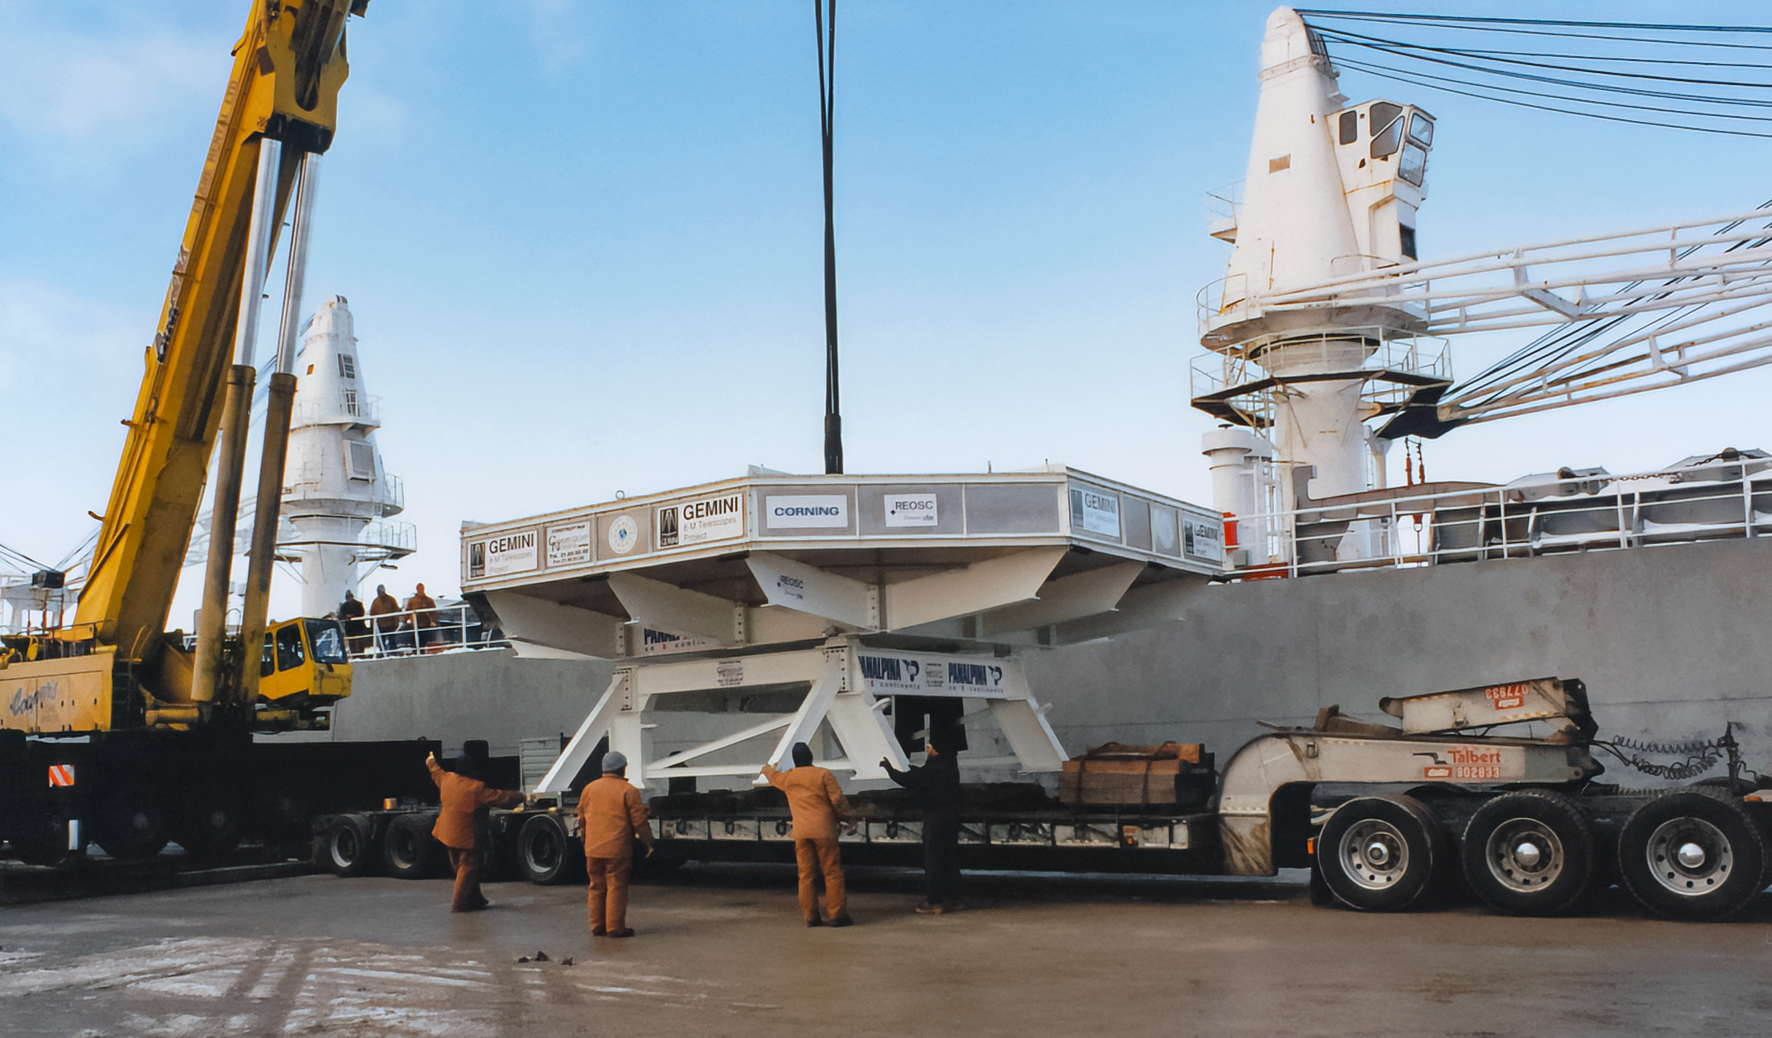

Transporting Gemini Mirror Blank

Transporting the first Gemini 8-meter mirror blank from Corning (Ogdenburg, NY) to France.

Credit: International Gemini Observatory/NOIRLab/NSF/AURA